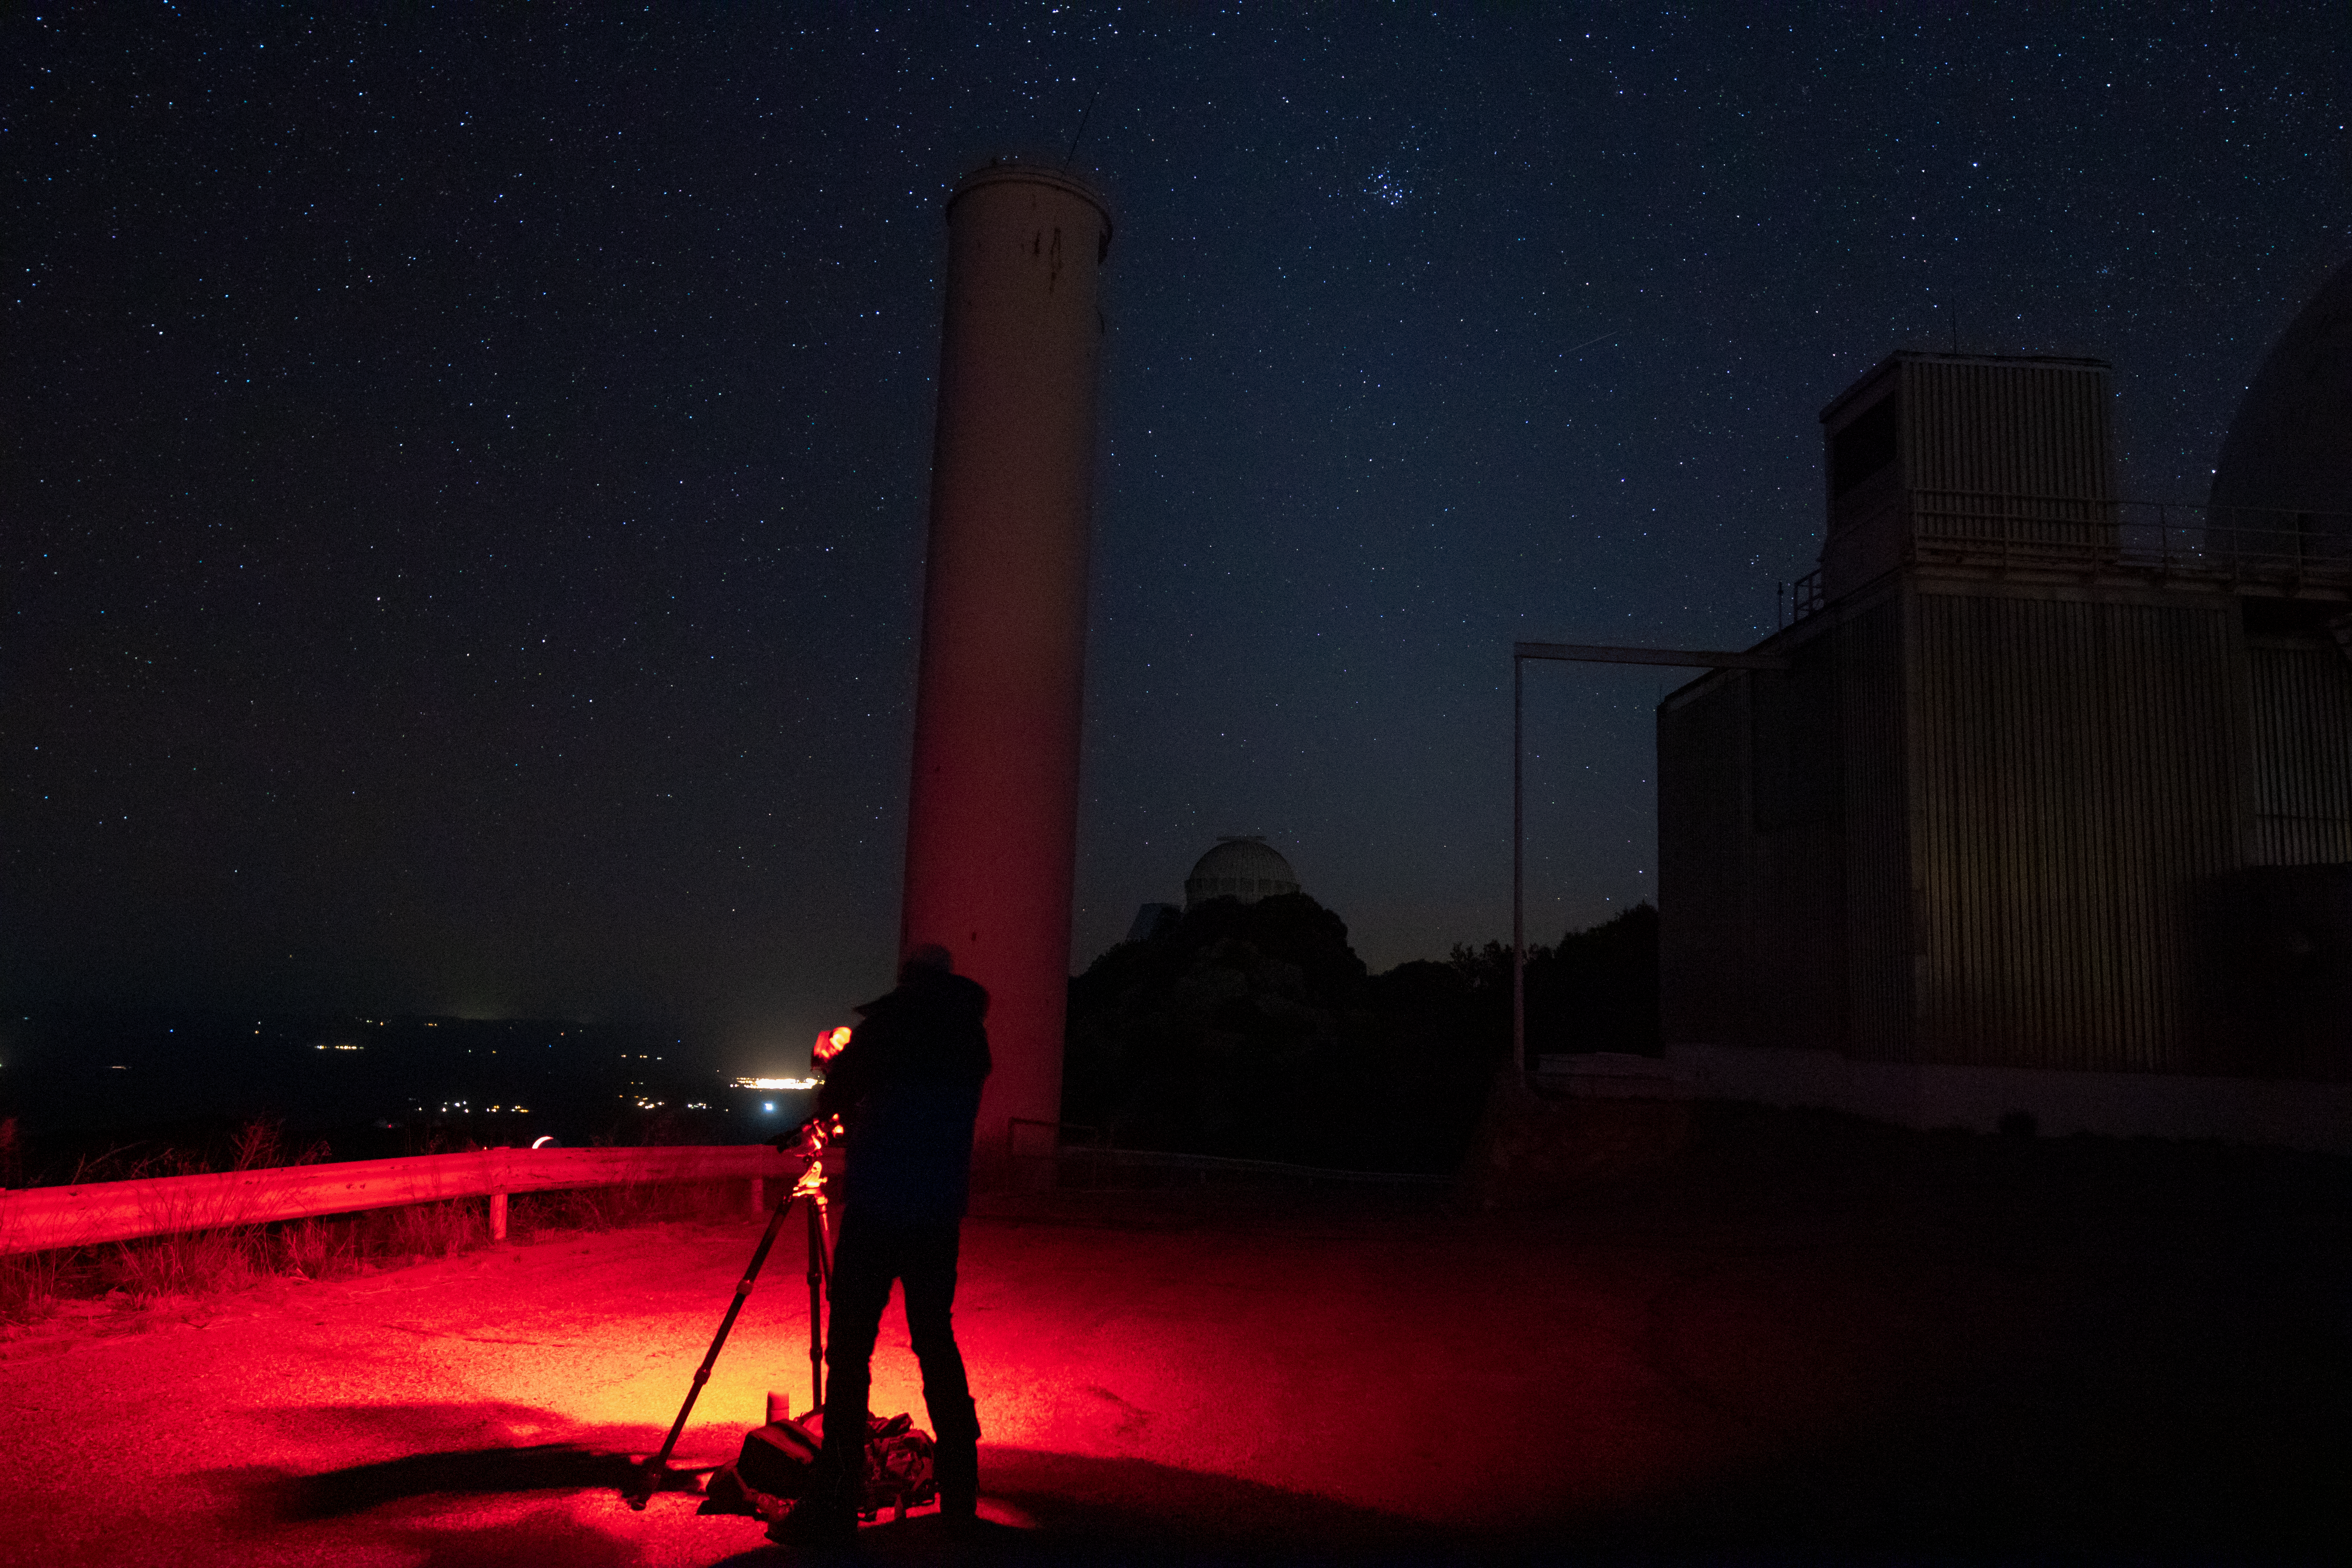

Red Lights at Night

A photographer uses red lights to help them find their way while letting their eyes stay adapted to the dark on Kitt Peak National Observatory in Arizona.

Credit: Kitt Peak National Observatory/NOIRLab/NSF/AURA/P. Marenfeld